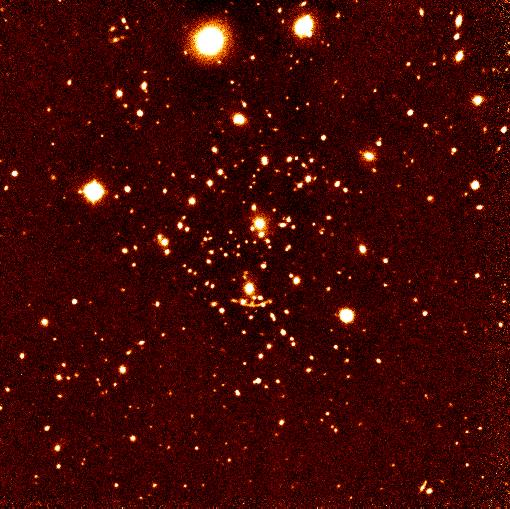

Galaxy cluster Abell 370

This is a J band image (1.25 micron) of the galaxy cluster Abell 370 (A370; redshift z = 0.375), obtained in 'jitter' mode, showing the famous gravitational arc just below the centre. The observations consisted of 24 exposures of 2 min each, made on randomly generated telescope positions within a sky region of 30 x 30 arcsec. The individual exposures have been sky subtracted using a running average determined from the same data and then re-centred and combined. The scale is 0.29 arcsec/pixel; the field is about 5 x 5 arcmin with North at the top and East to the left. The seeing was less optimal, about 1.2 arcsec. A J = 22 mag point source yields a signal-to-noise ratio of 4 within a 3 arcsec diameter aperture.

Credit: ESO